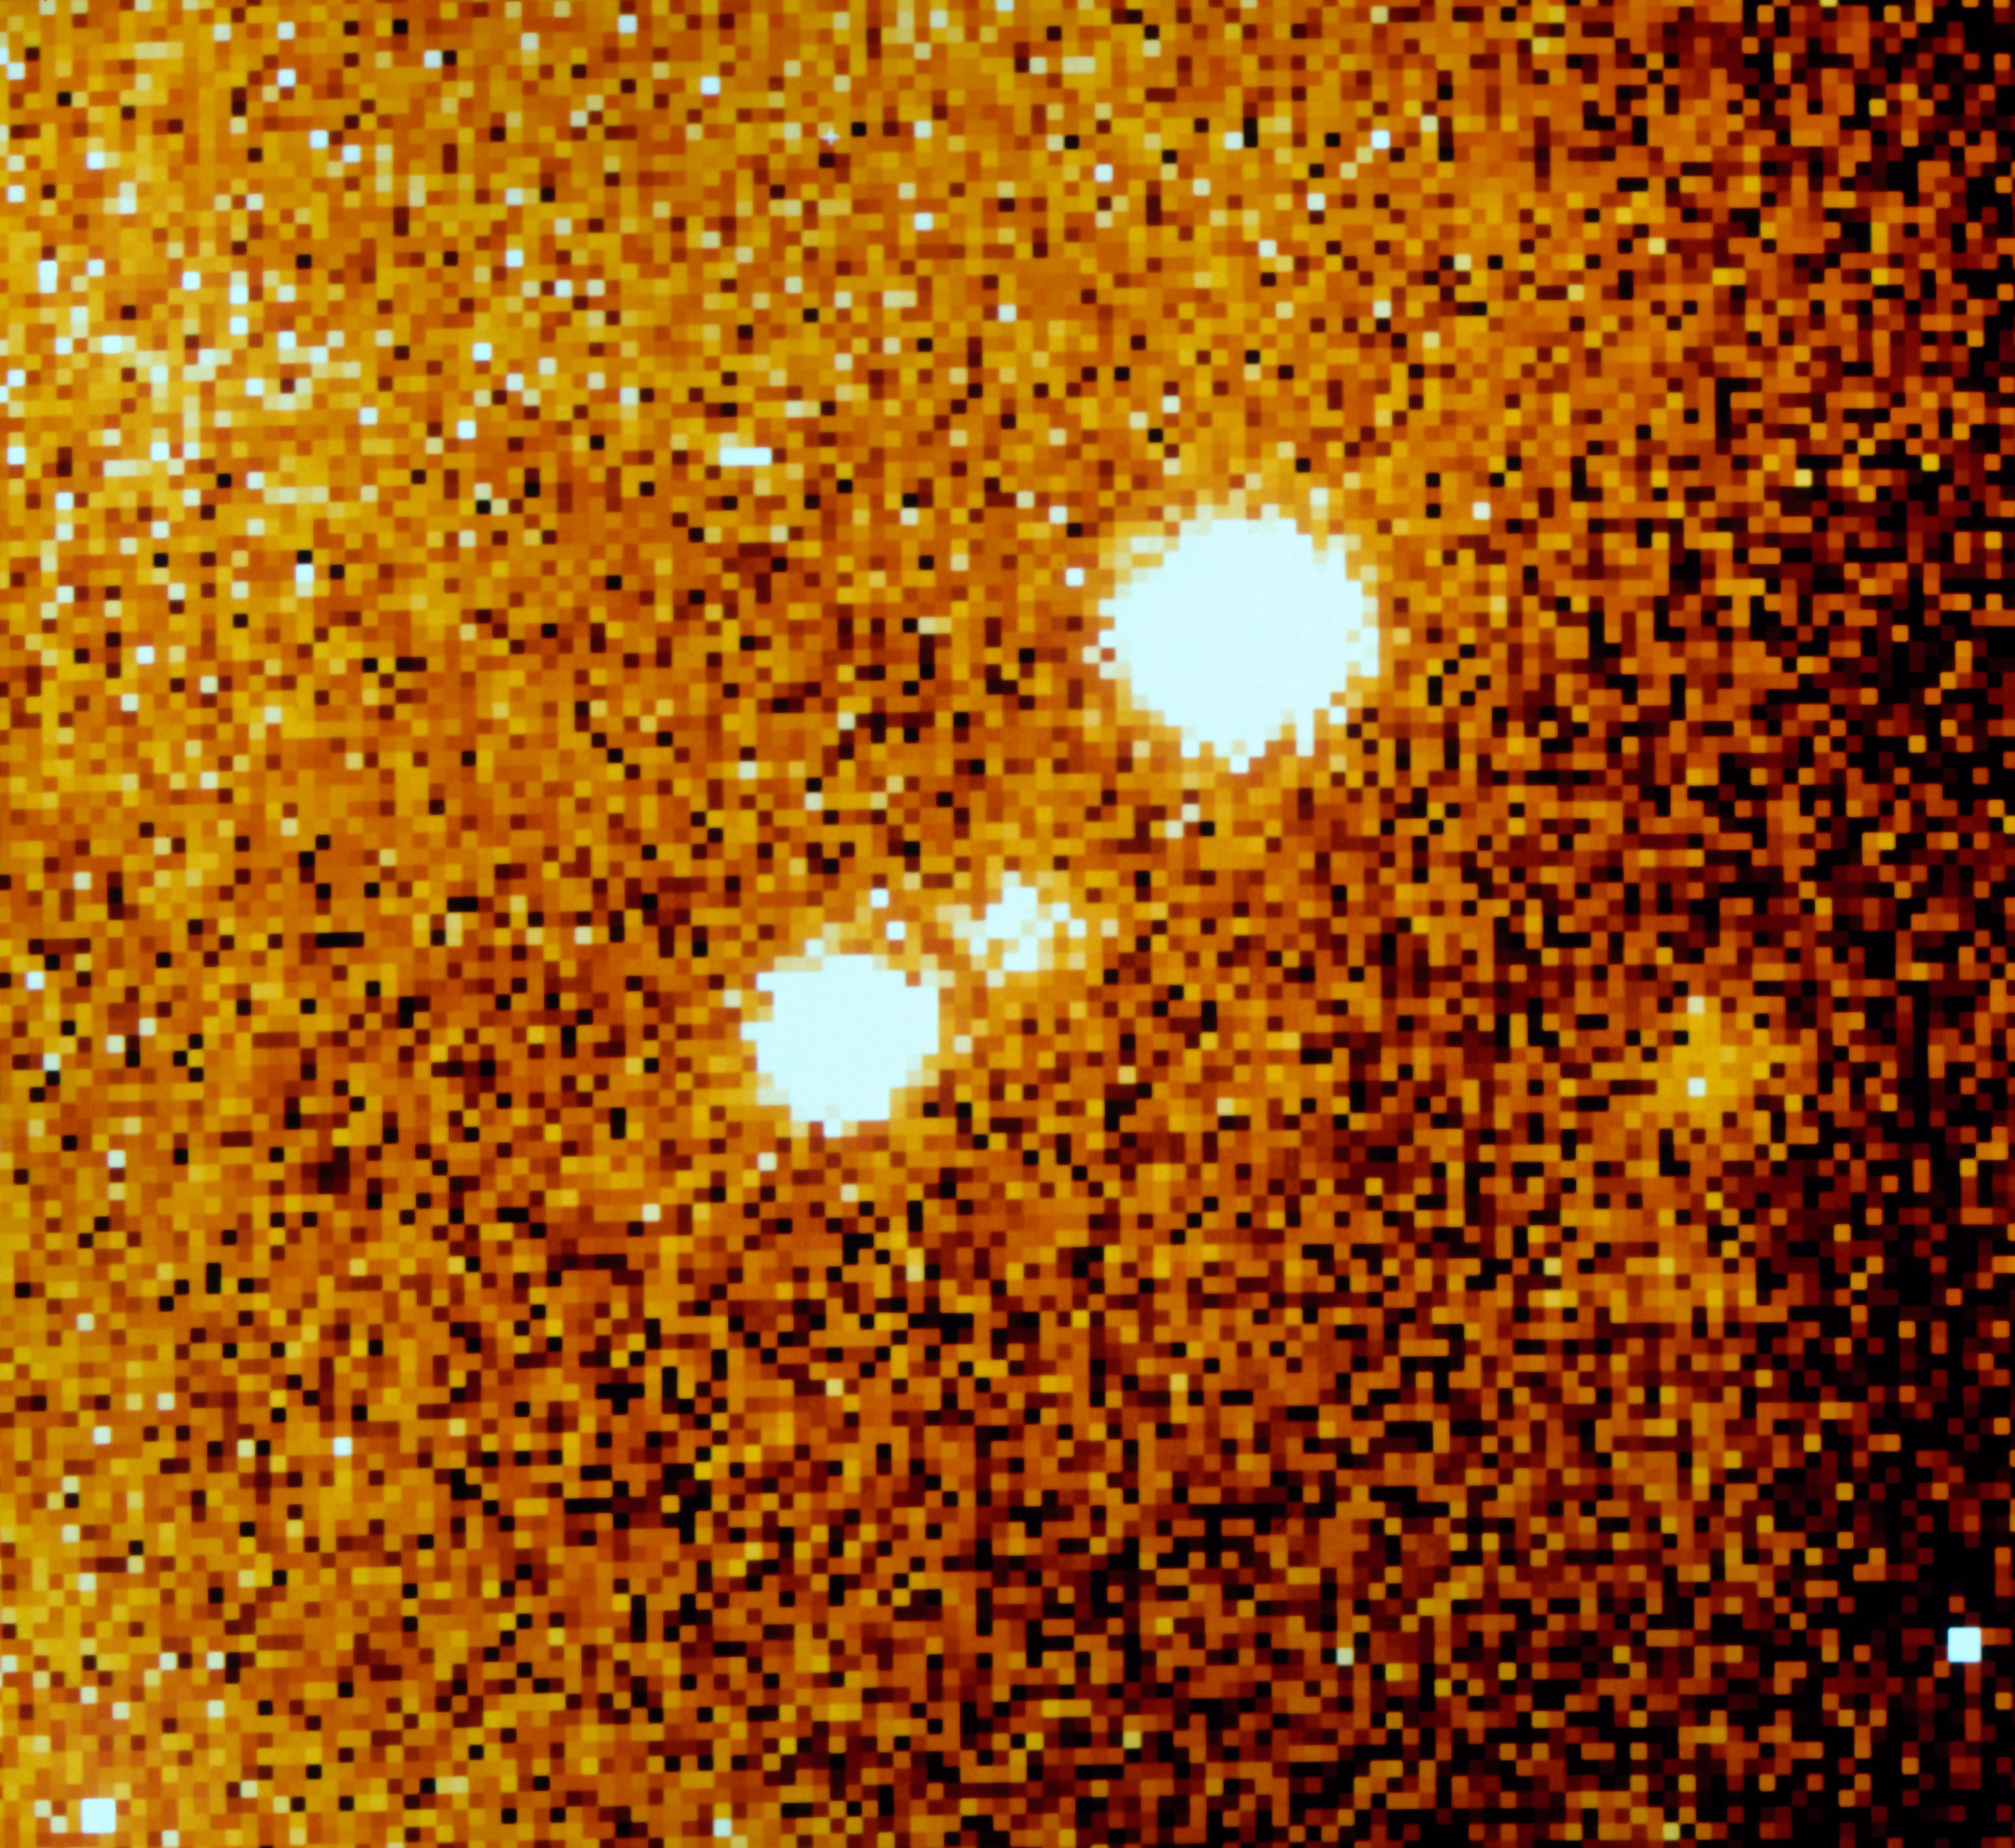

SN 1987A fades

Image in continuum light of the surroundings of supernova SN 1987A, taken by the NTT, at La Silla Observatory, almost 5 years after the explosion was detected in the Large Magellanic Cloud. SN 1987A is the spot between the two brighter stars, belonging to the same multiple system. After reaching an impressive magnitude 3 at its maximum, the supernova had already faded to magnitude 18 by the time this image was captured. SN 1987A was the first naked-eye supernova to be seen in almost four hundred years and is one of the most studied objects in modern astronomy. ESO telescopes have played a major role in this campaign.

More information in ESO Messenger 66, p35:

http://www.eso.org/sci/publications/messenger/archive/no.58-dec89/messenger-no58.pdf

Credit: ESO